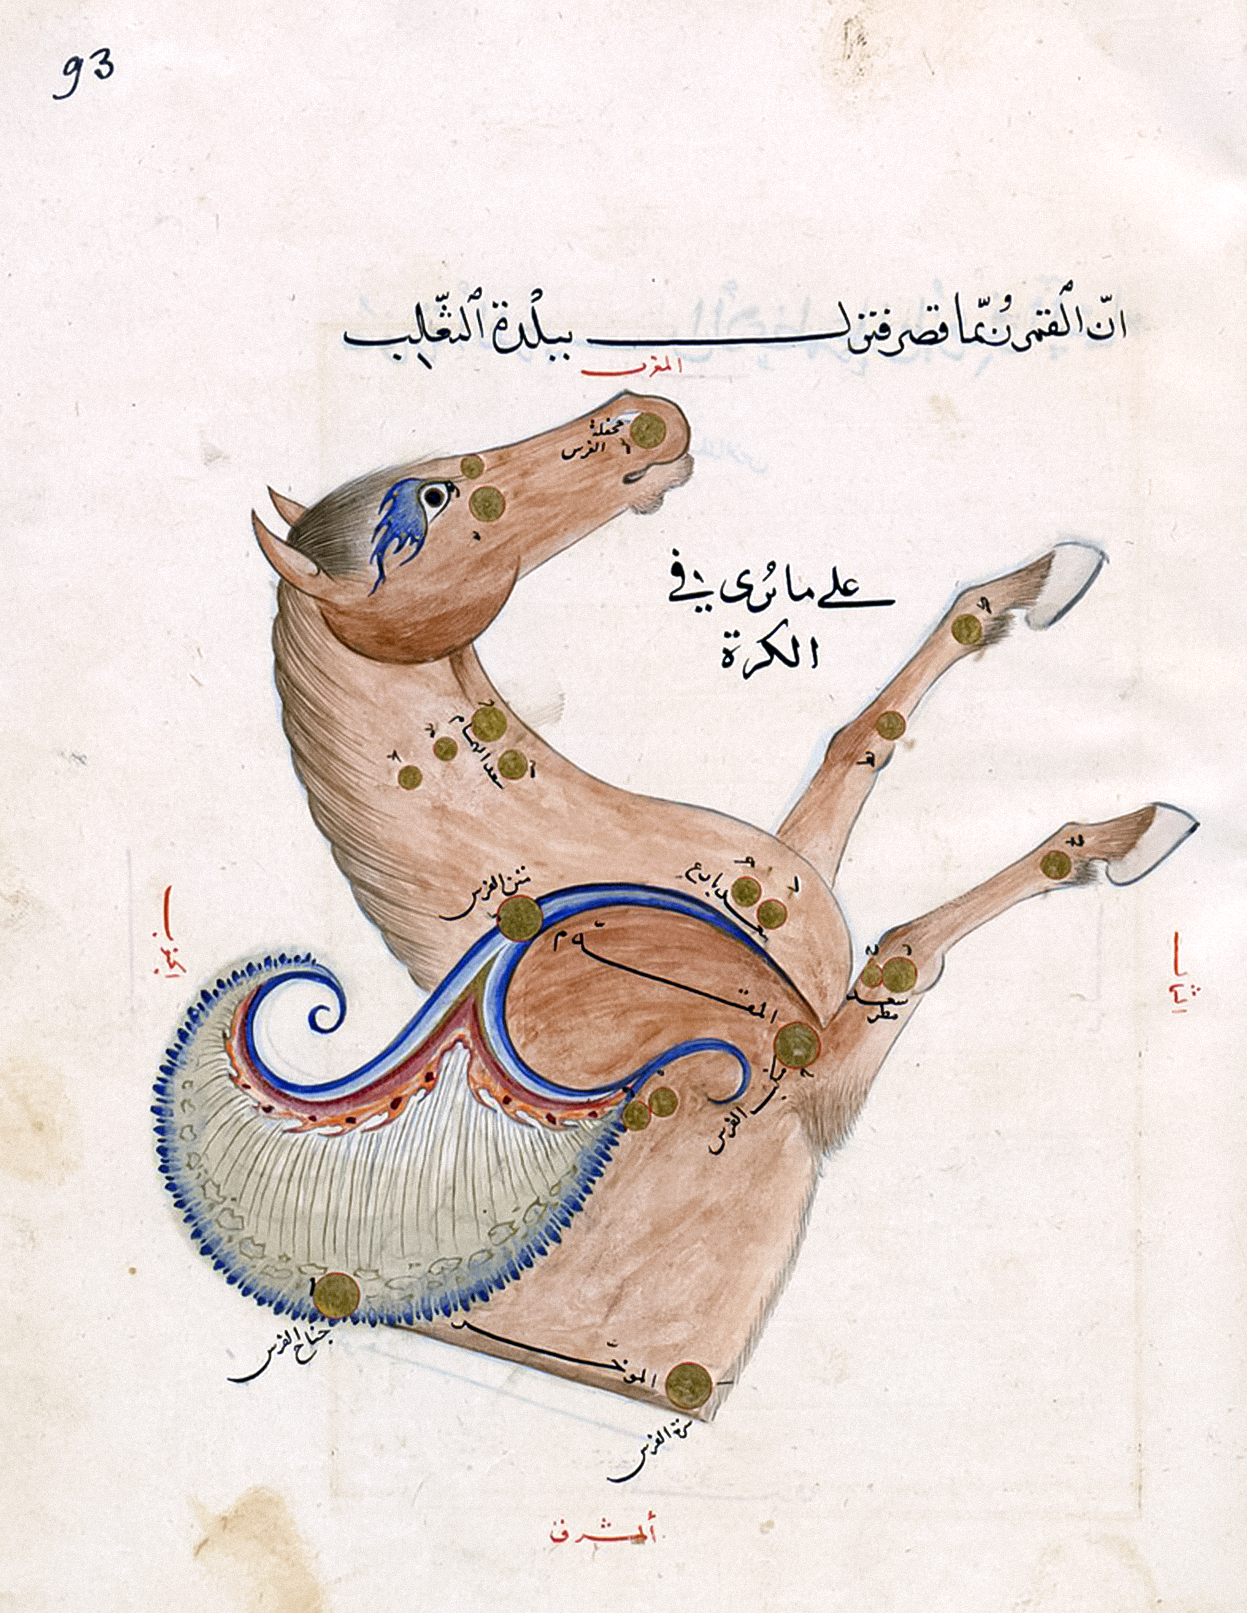

The constellation Pegasus

The constellation Pegasus ("The Winged or Flying Horse") as depicted in the influential star atlas of the Persian astronomer Abd al-Rahman al-Sufi (10th cent.). In this beautifully illustrated copy, made around 1435 for the Samarkand astronomer-ruler Ulugh Beg, the constellation is shown as depicted on a celestial globe (i.e. mirrored as seen in the night sky).

The brighter stars are labelled in Arabic which accurately translate the Greek names listed in the star catalogue of Claudius Ptolemy's Almagest (2nd cent.). The four brightest stars, forming the easily recognisable "Square of Pegasus" visible in the autumn and the winter night skies, are labelled Matn al-Faras ("The Horse's Back" = Alpha Pegasi), Mankib al-Faras ("The Horse's Shoulder" = Beta Pegasi), Surrat al-Faras ("The Horse's Navel" = Alpha Andromedae) and Jinah al-Faras ("The Horse's Wing" = Gamma Pegasi).

The names for these stars in common use in recent centuries, which were recently adopted by the IAU WGSN,are Markab (Alpha Pegasi), Scheat (Beta Pegasi), Alpheratz (Alpha Andromedae), and Algenib (Gamma Pegasi).

The modern constellation Pegasus also contains the star designated 51 Pegasi, which hosts the first exoplanet discovered (in 1995) around a solar-type star. As a result of the NameExoWorld contest organized by the IAU, the star is now named Helvetios (and the exoplanet, designated 51 Pegasi b, is named Dimidium).

The compass directions are labelled in red, i.e. the top is west, bottom is east, left is south and right is north.

Image details: BnF ms. Arabe 5036, fol. 93r.

Credit: Bibliothèque nationale de France, Paris/IAU